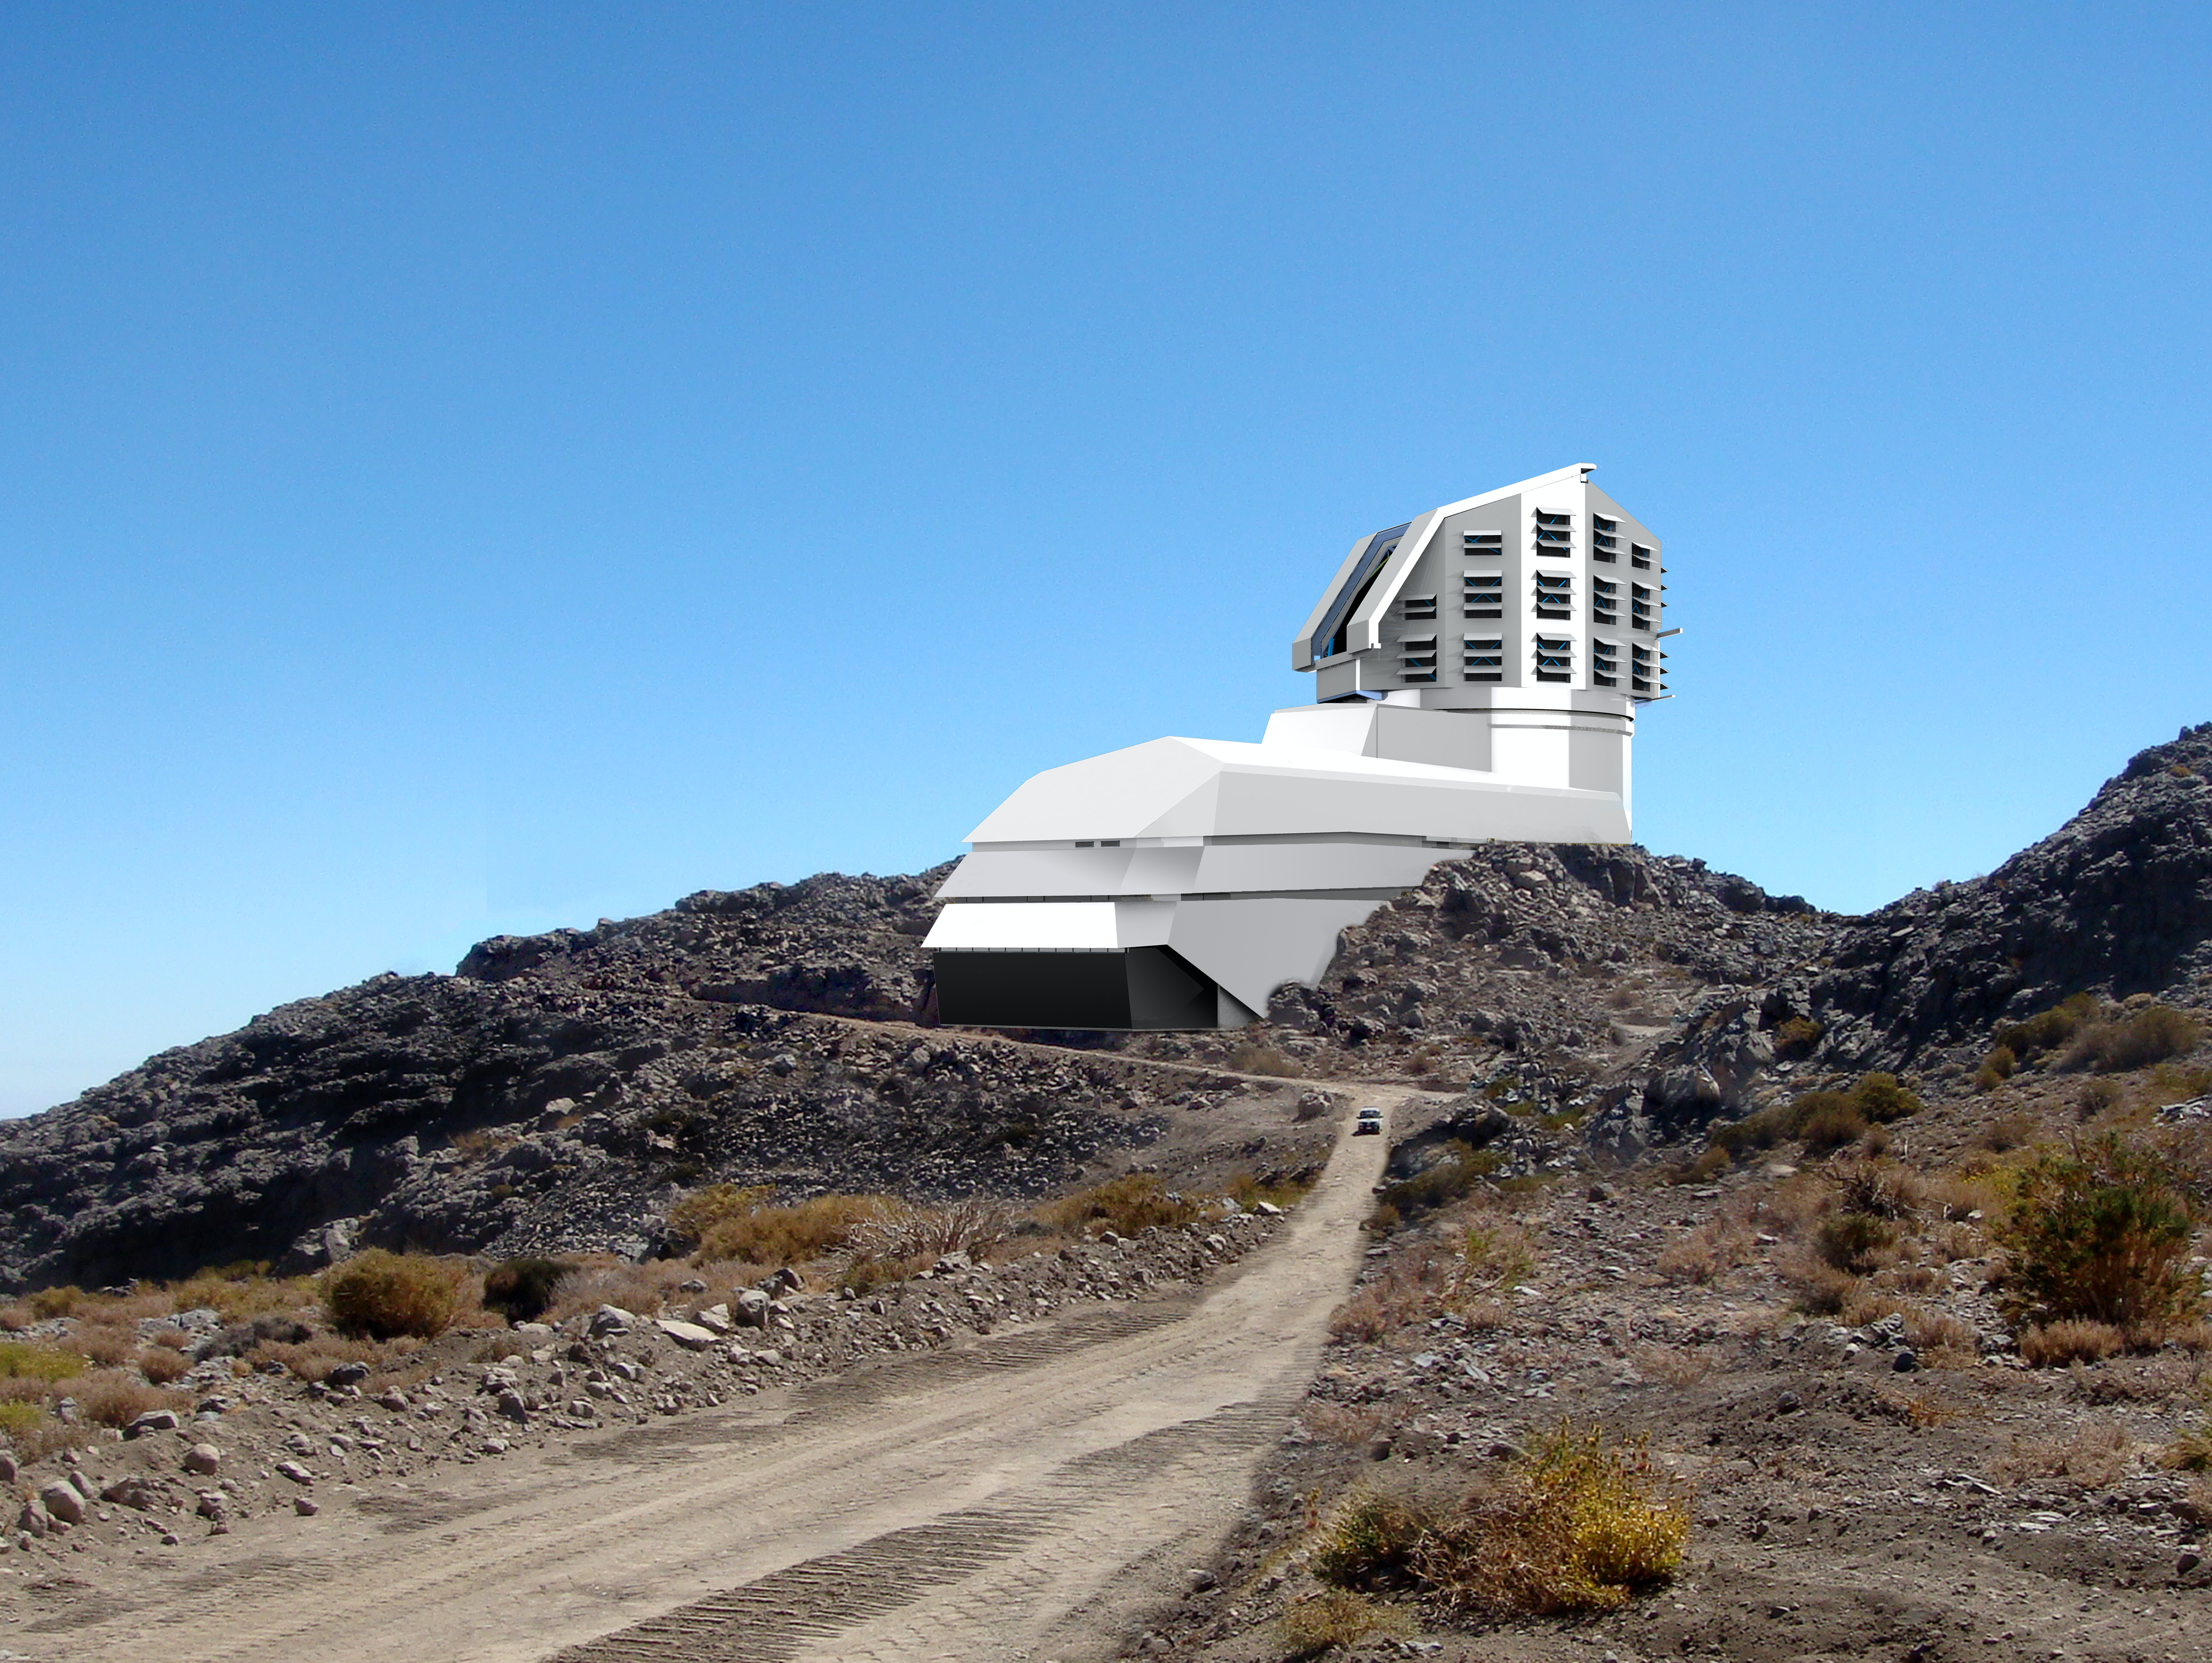

LSST photograph and a rendering mix

A photograph and a rendering mix, showing a view of the Large Synoptic Survey Telescope's exterior building, from the road leading up to the site, a mountain peak in northern Chile called Cerro Pachon.

Credit: LSST